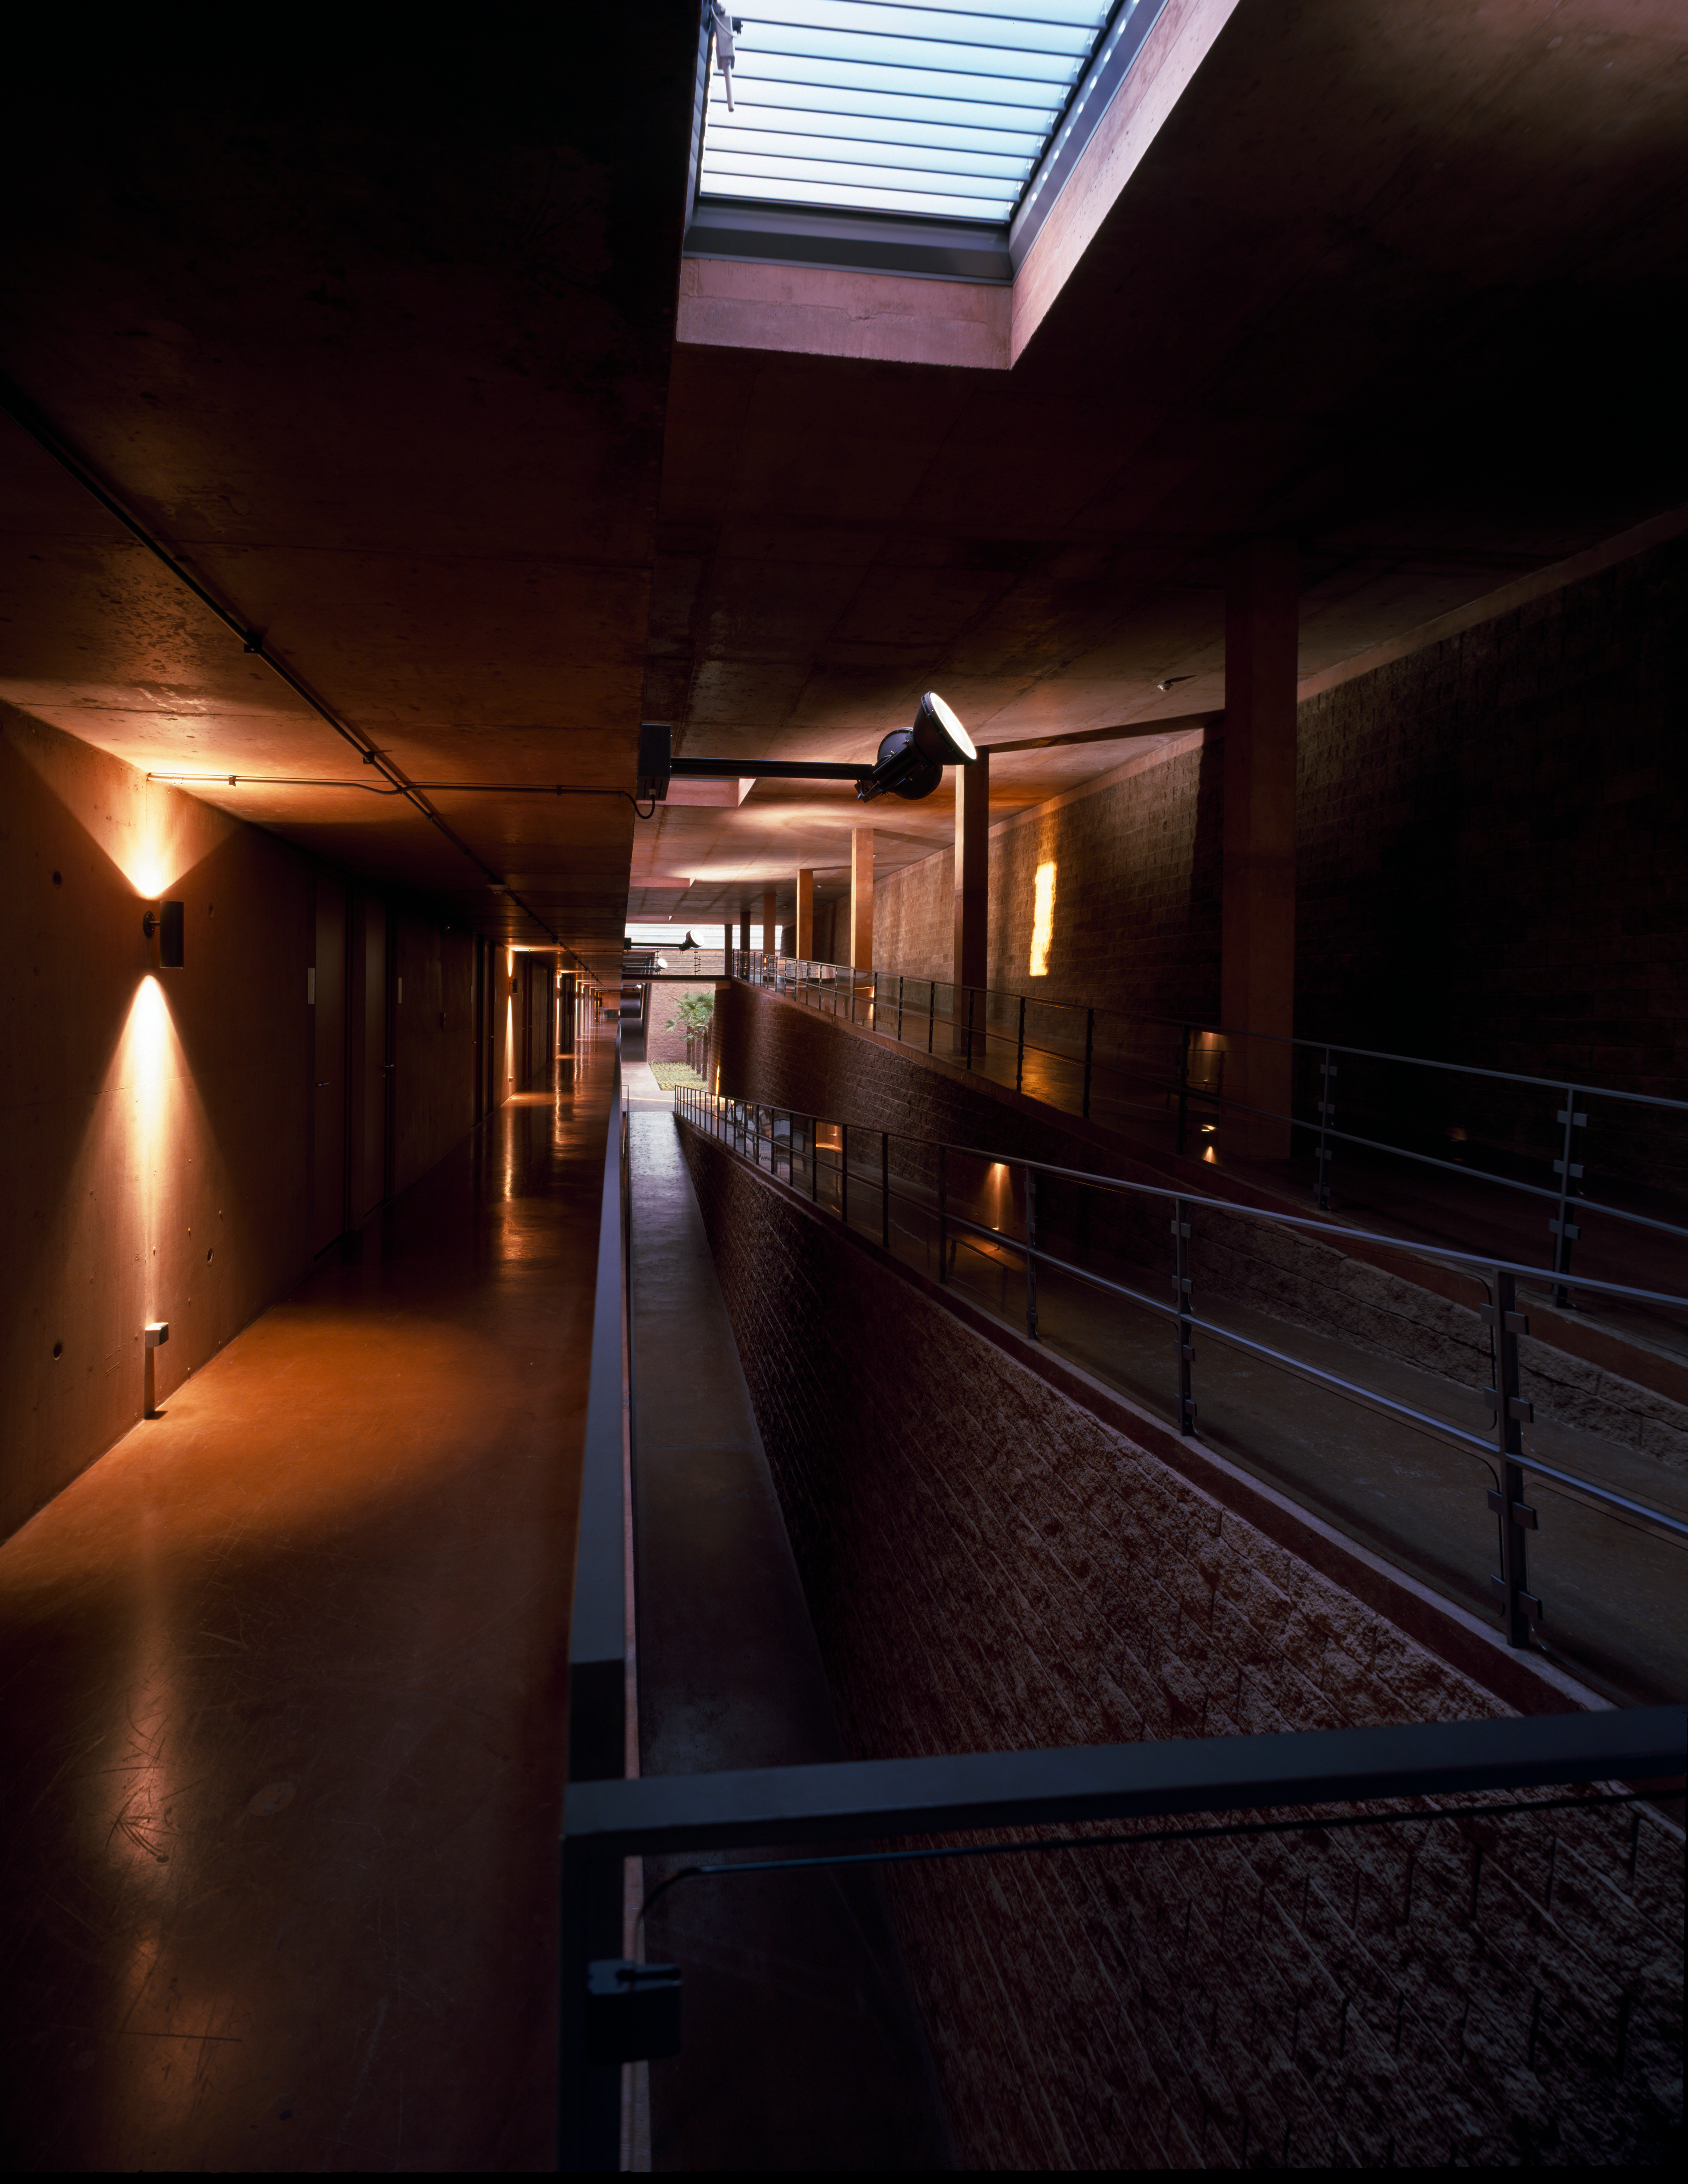

Paranal Residencia

View of a hallway of the Paranal Residencia, in the Chilean Atacama Desert in March 2002.

Credit: ESO